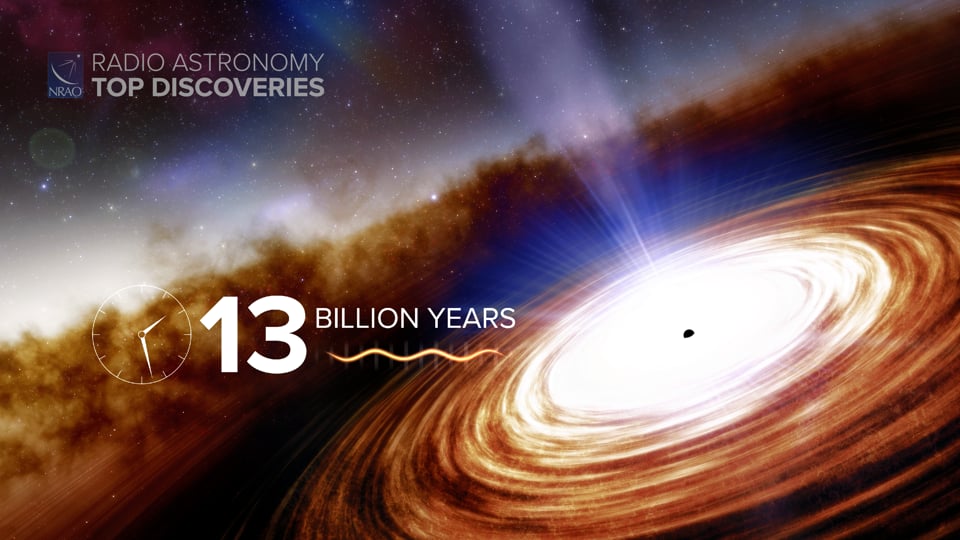

Quasar Distance Record

Quasars are brilliant objects powered by supermassive black holes. They are often seen at the edge of the observable universe. Early this year the Atacama Large Millimeter/submillimeter Array (ALMA) discovered the most distant quasar ever, powered by a black hole 1.6 billion times more massive than the Sun. Writing and narration provided by Phil Plait @SYFY Discover more about this distant quasar from the original press release: https://public.nrao.edu/news/quasar-new-distance-record/ Video created 01/25/2022

Credit: NRAO/AUI/NSF